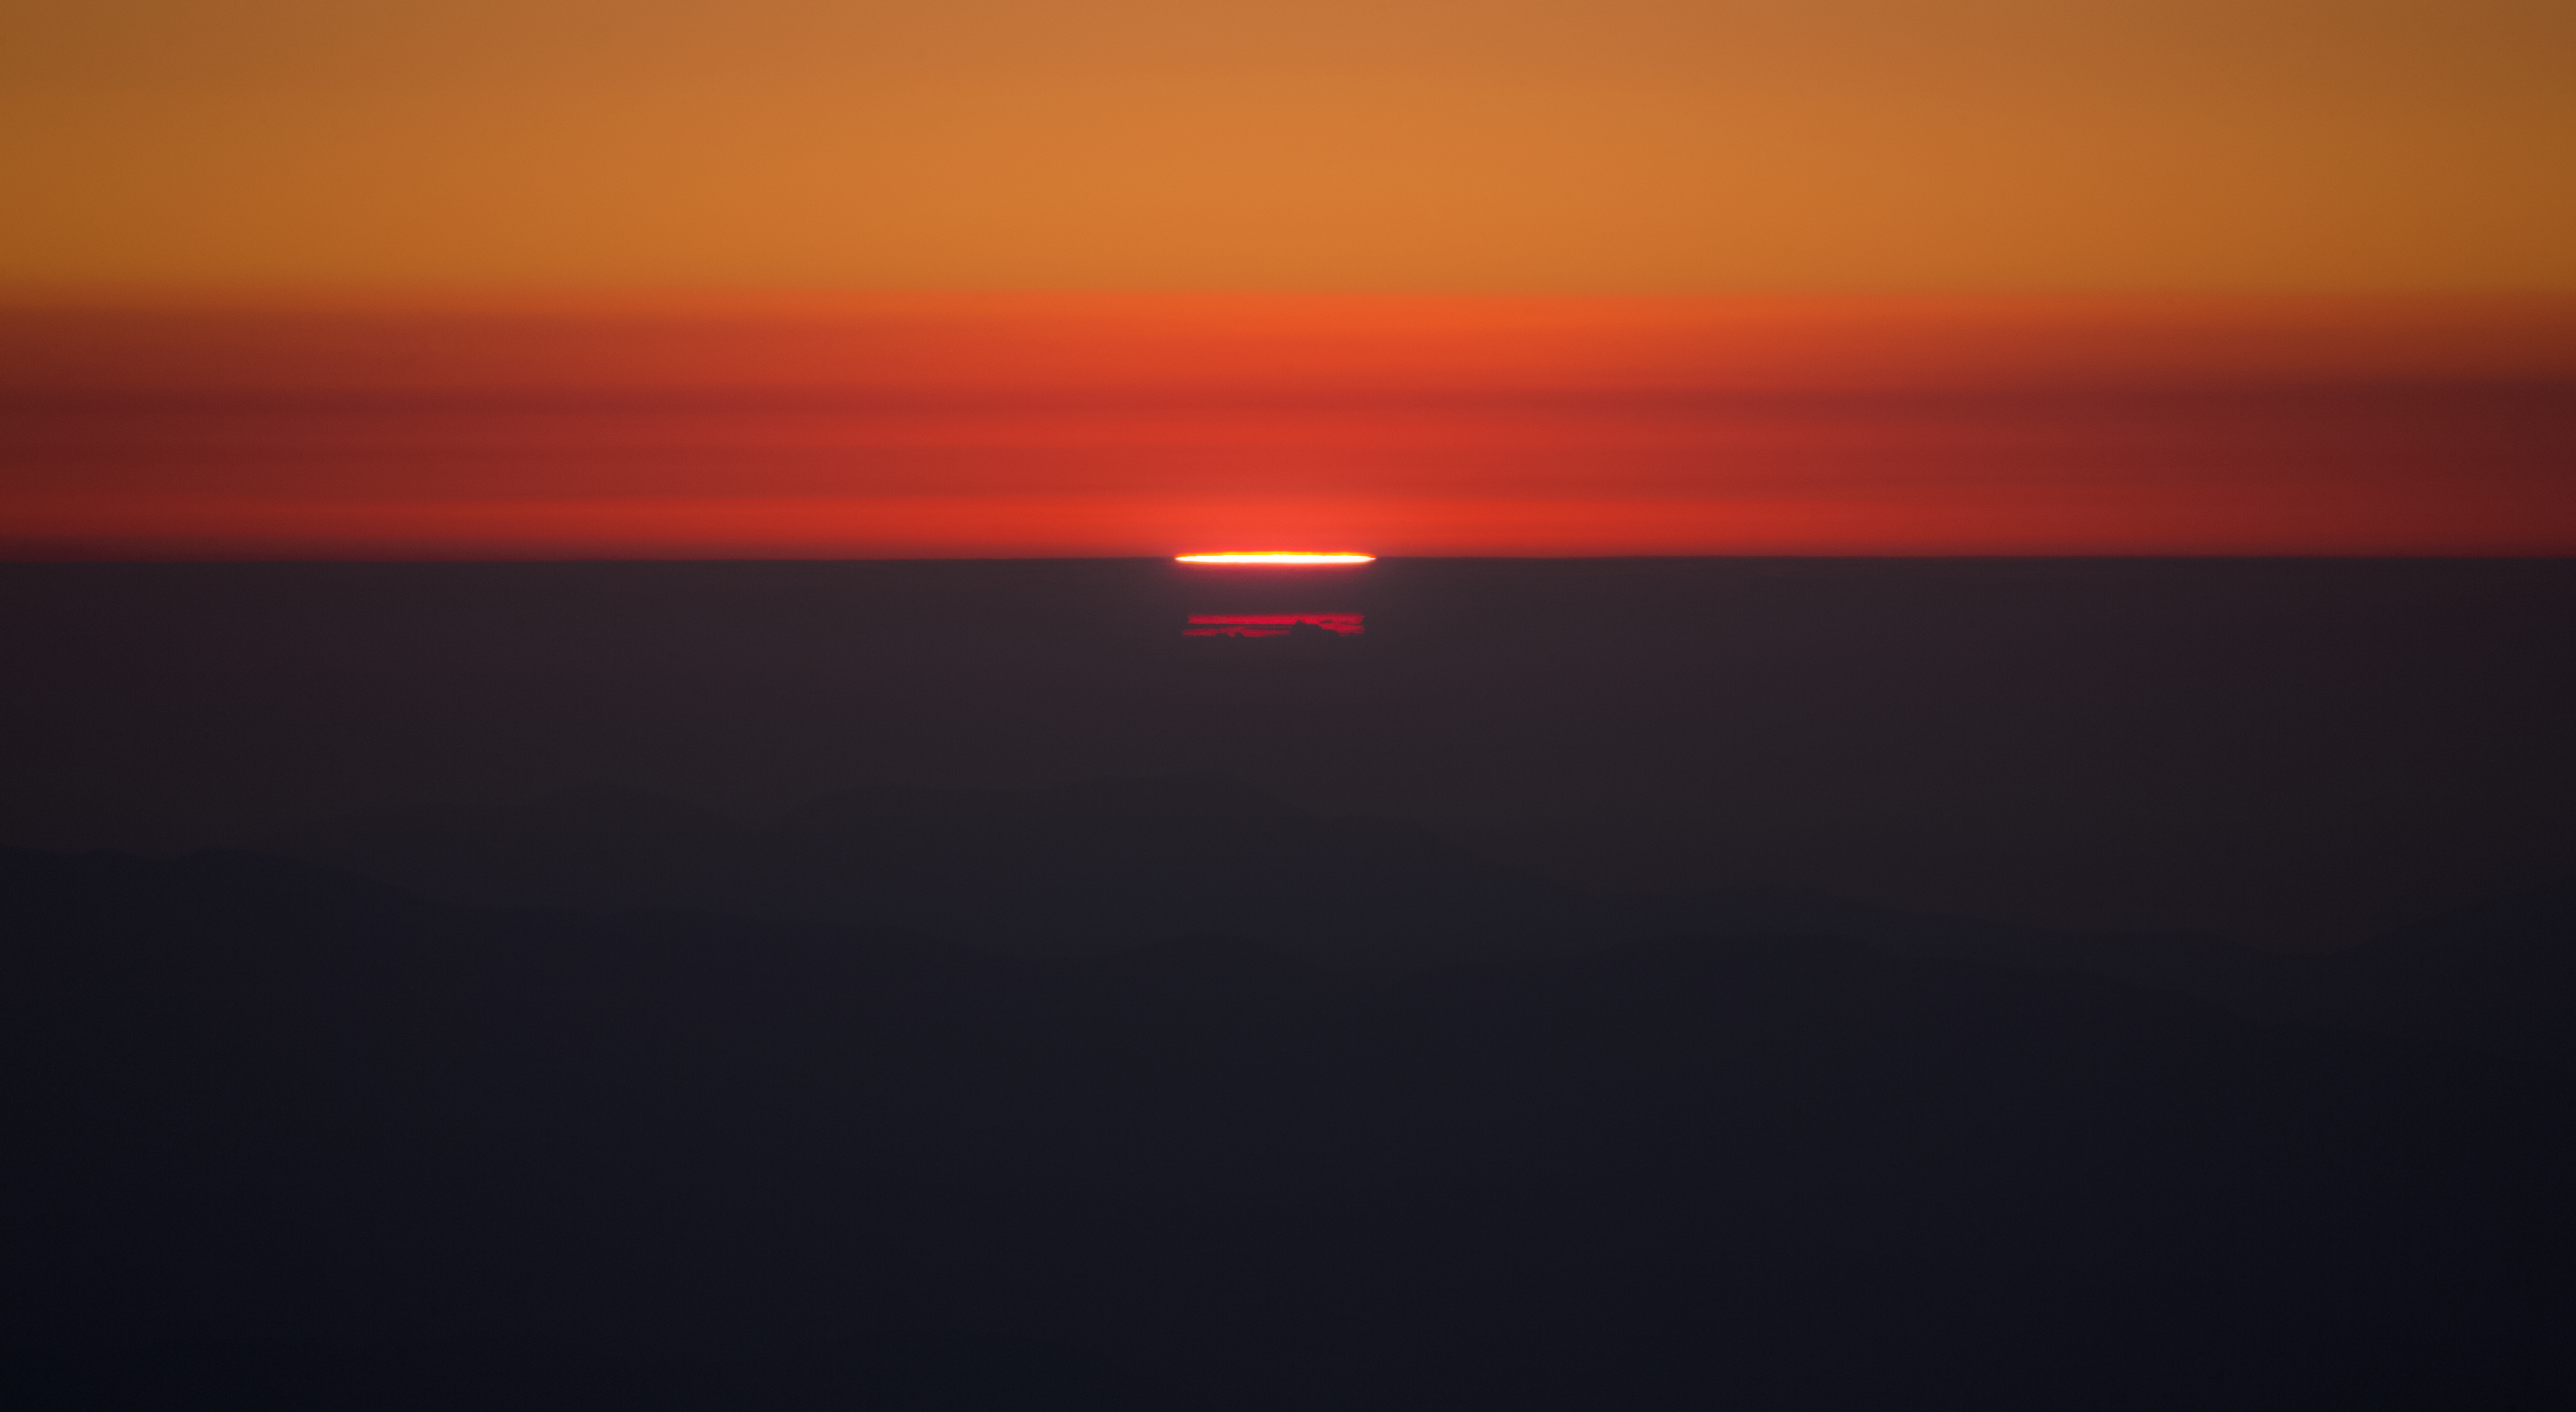

Curious distortion of the Sun light over the Pacific Ocean

The atmospheric condition over Pacific Ocean beaches can create curious light distortion effects. This image, taken at sunset at La Silla site towards the ocean, shows the bright slice of Sun and its duplicated red slices through the foggy horizon above the sea. Compact stripe of clouds above are also scattering solar colours, brushing the sky of amazing shades of red.

Credit: P. Horálek/ESO